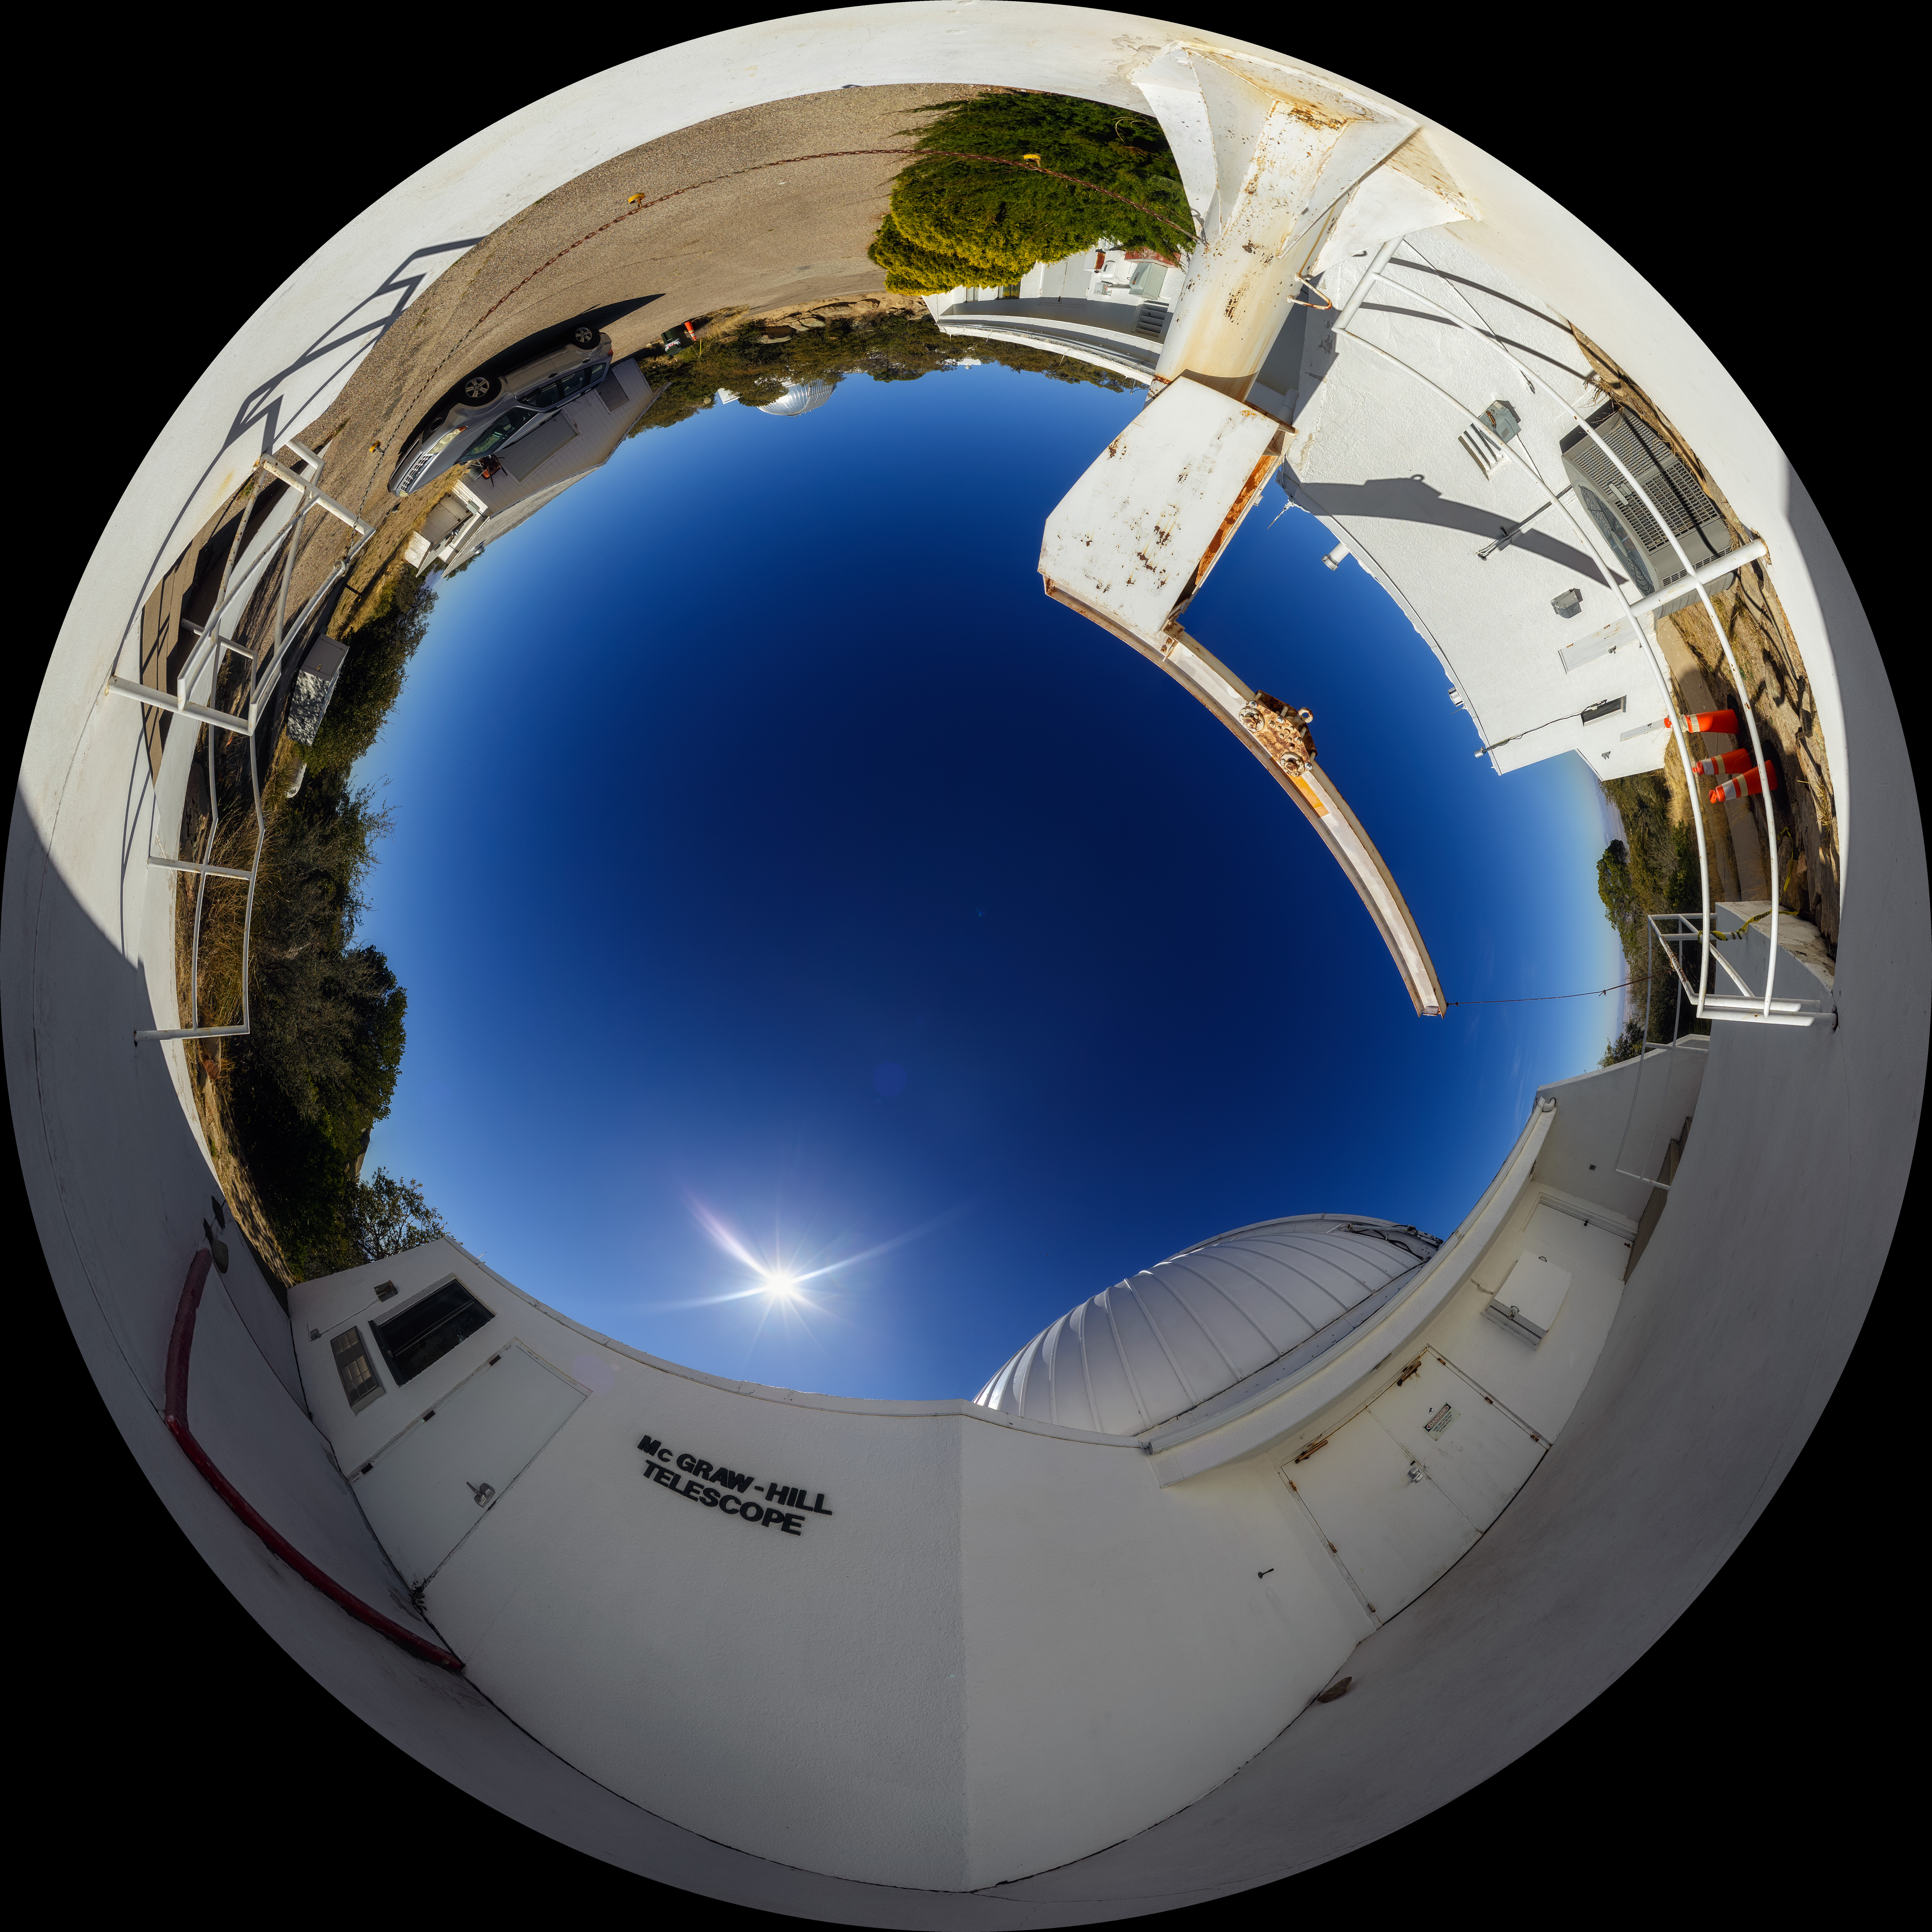

McGraw-Hill 1.3-meter Telescope Fulldome

A 360-degree fisheye/fulldome view of the McGraw-Hill 1.3-meter Telescope at Kitt Peak National Observatory. A 360-degree panorama version of this image can be found here.

Credit: NOIRLab/AURA/NSF/P. Horálek